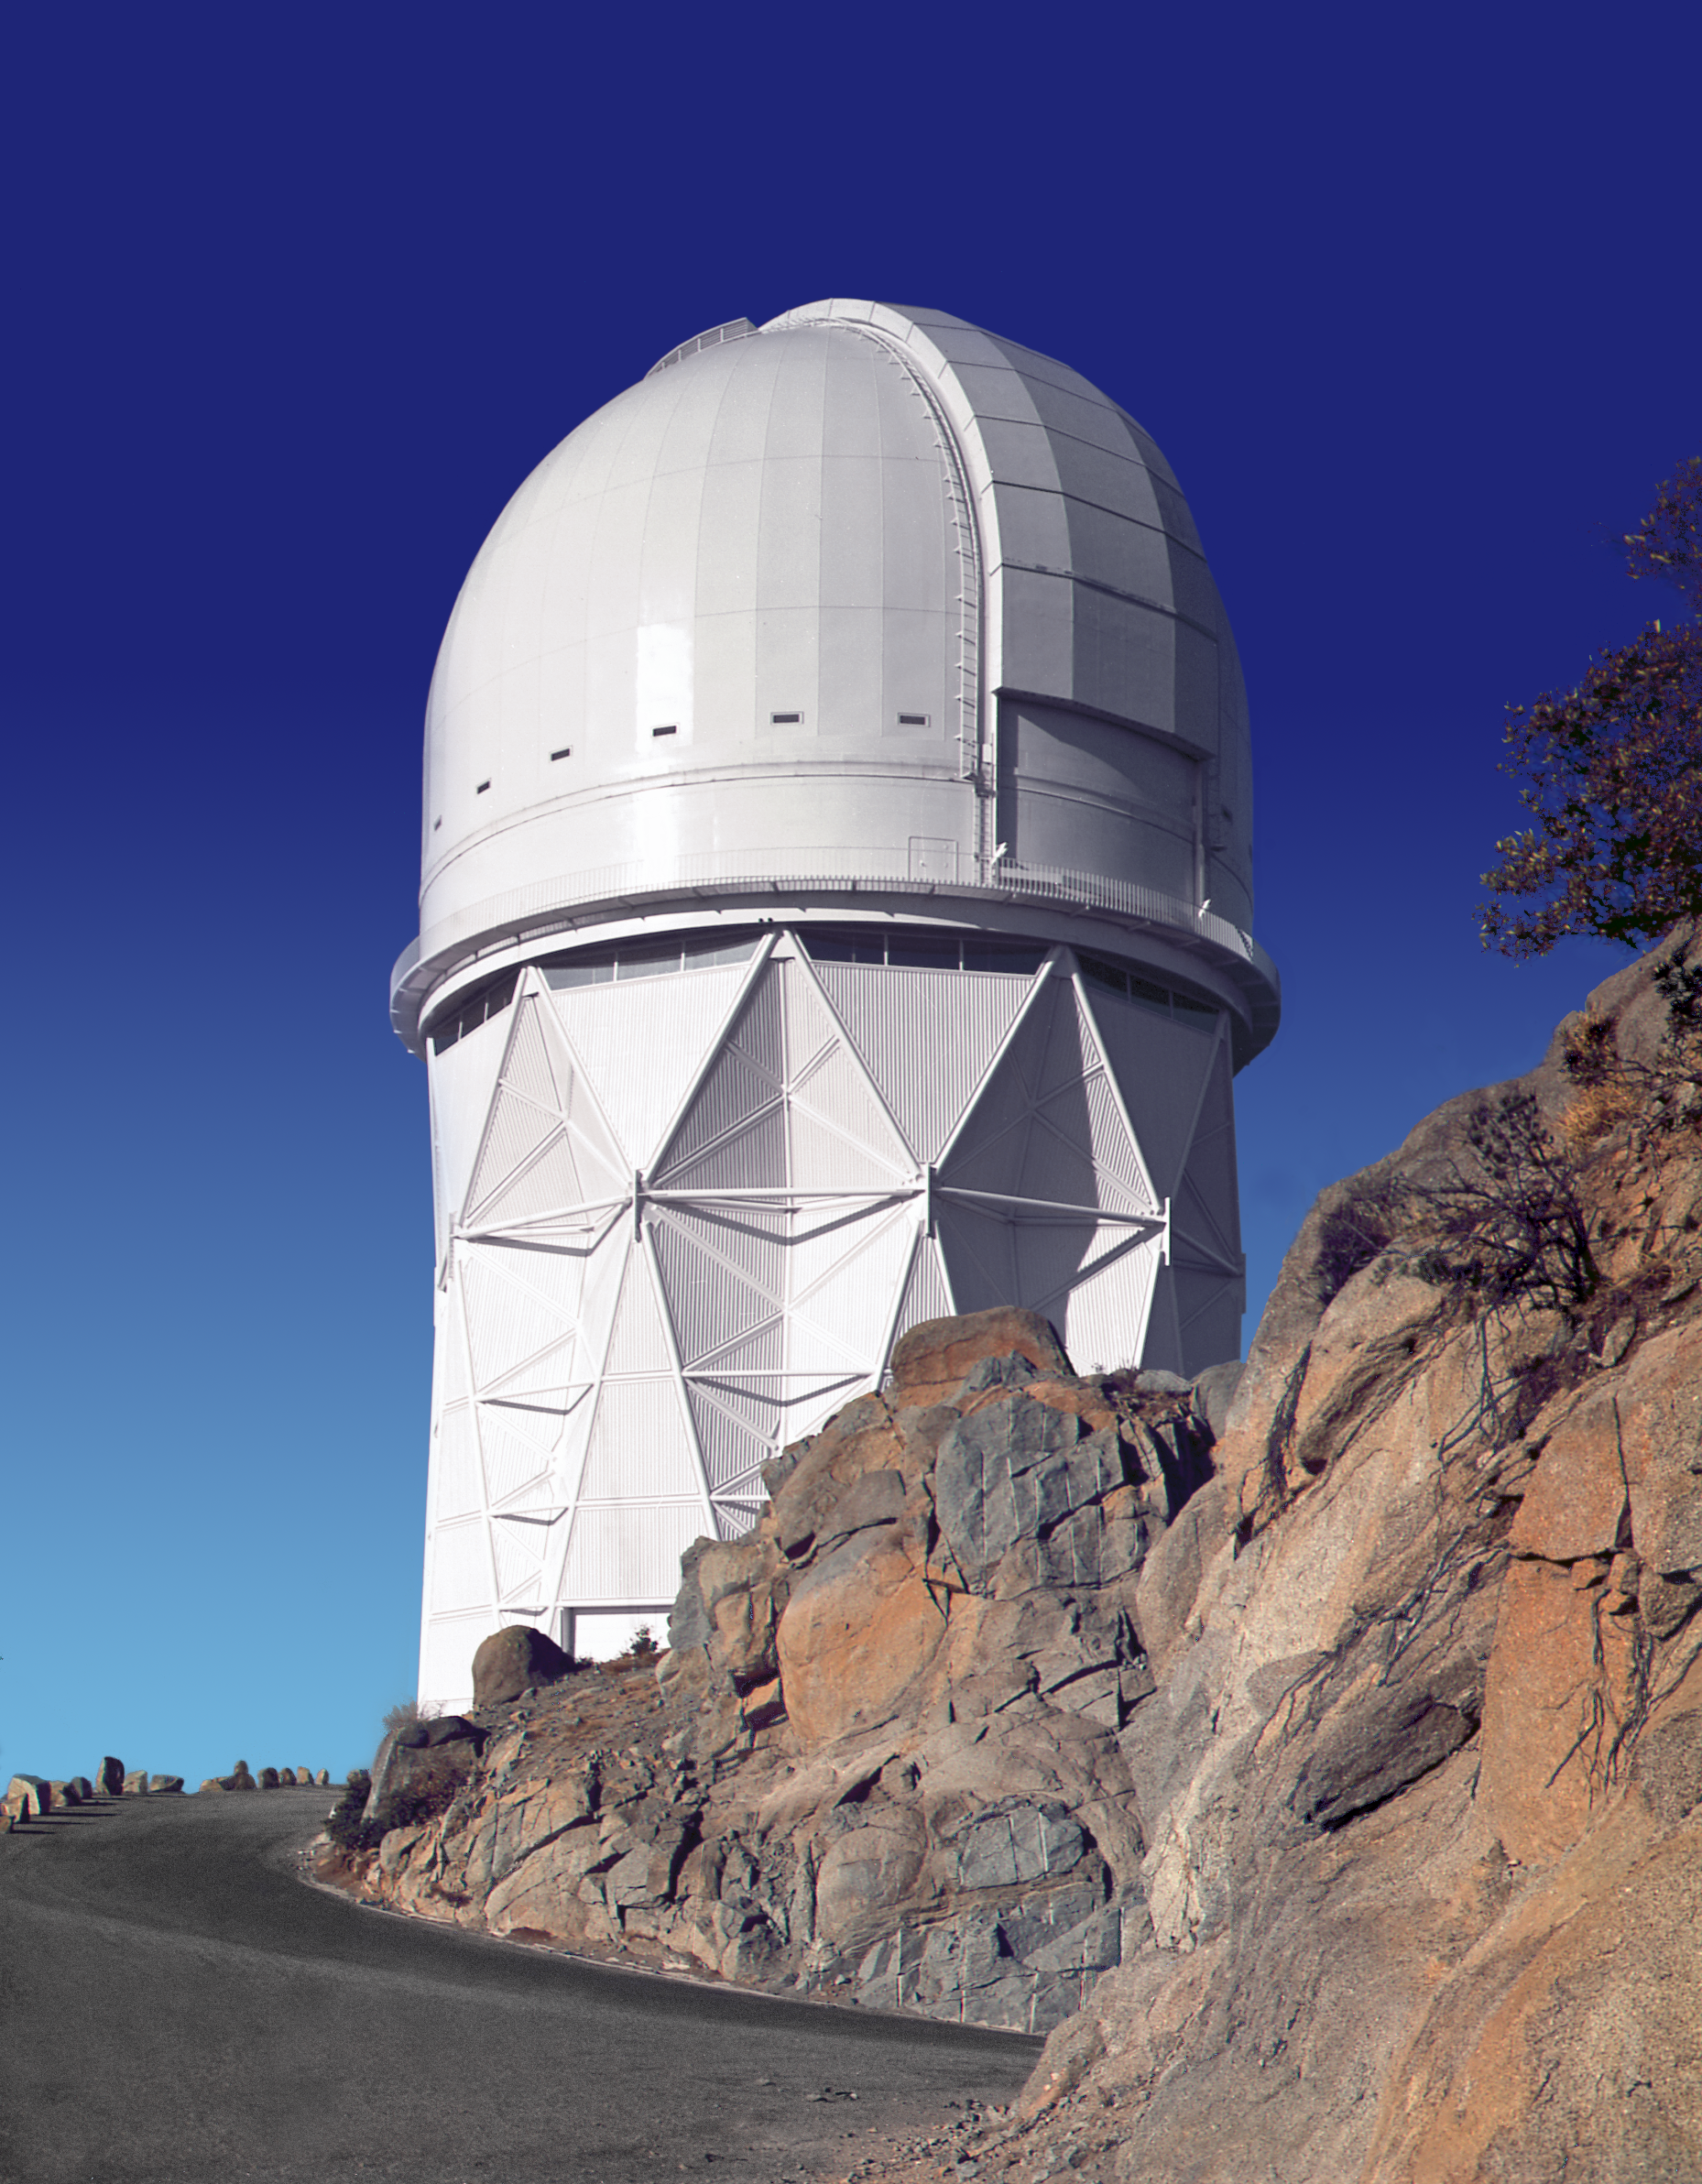

KPNO 4-meter

The exterior of the Mayall 4-meter telescope at the Kitt Peak National Observatory near Tucson, Arizona. This picture shows the telescope as it was before the vents and gunnite were added.

Credit: NOIRLab/NSF/AURA